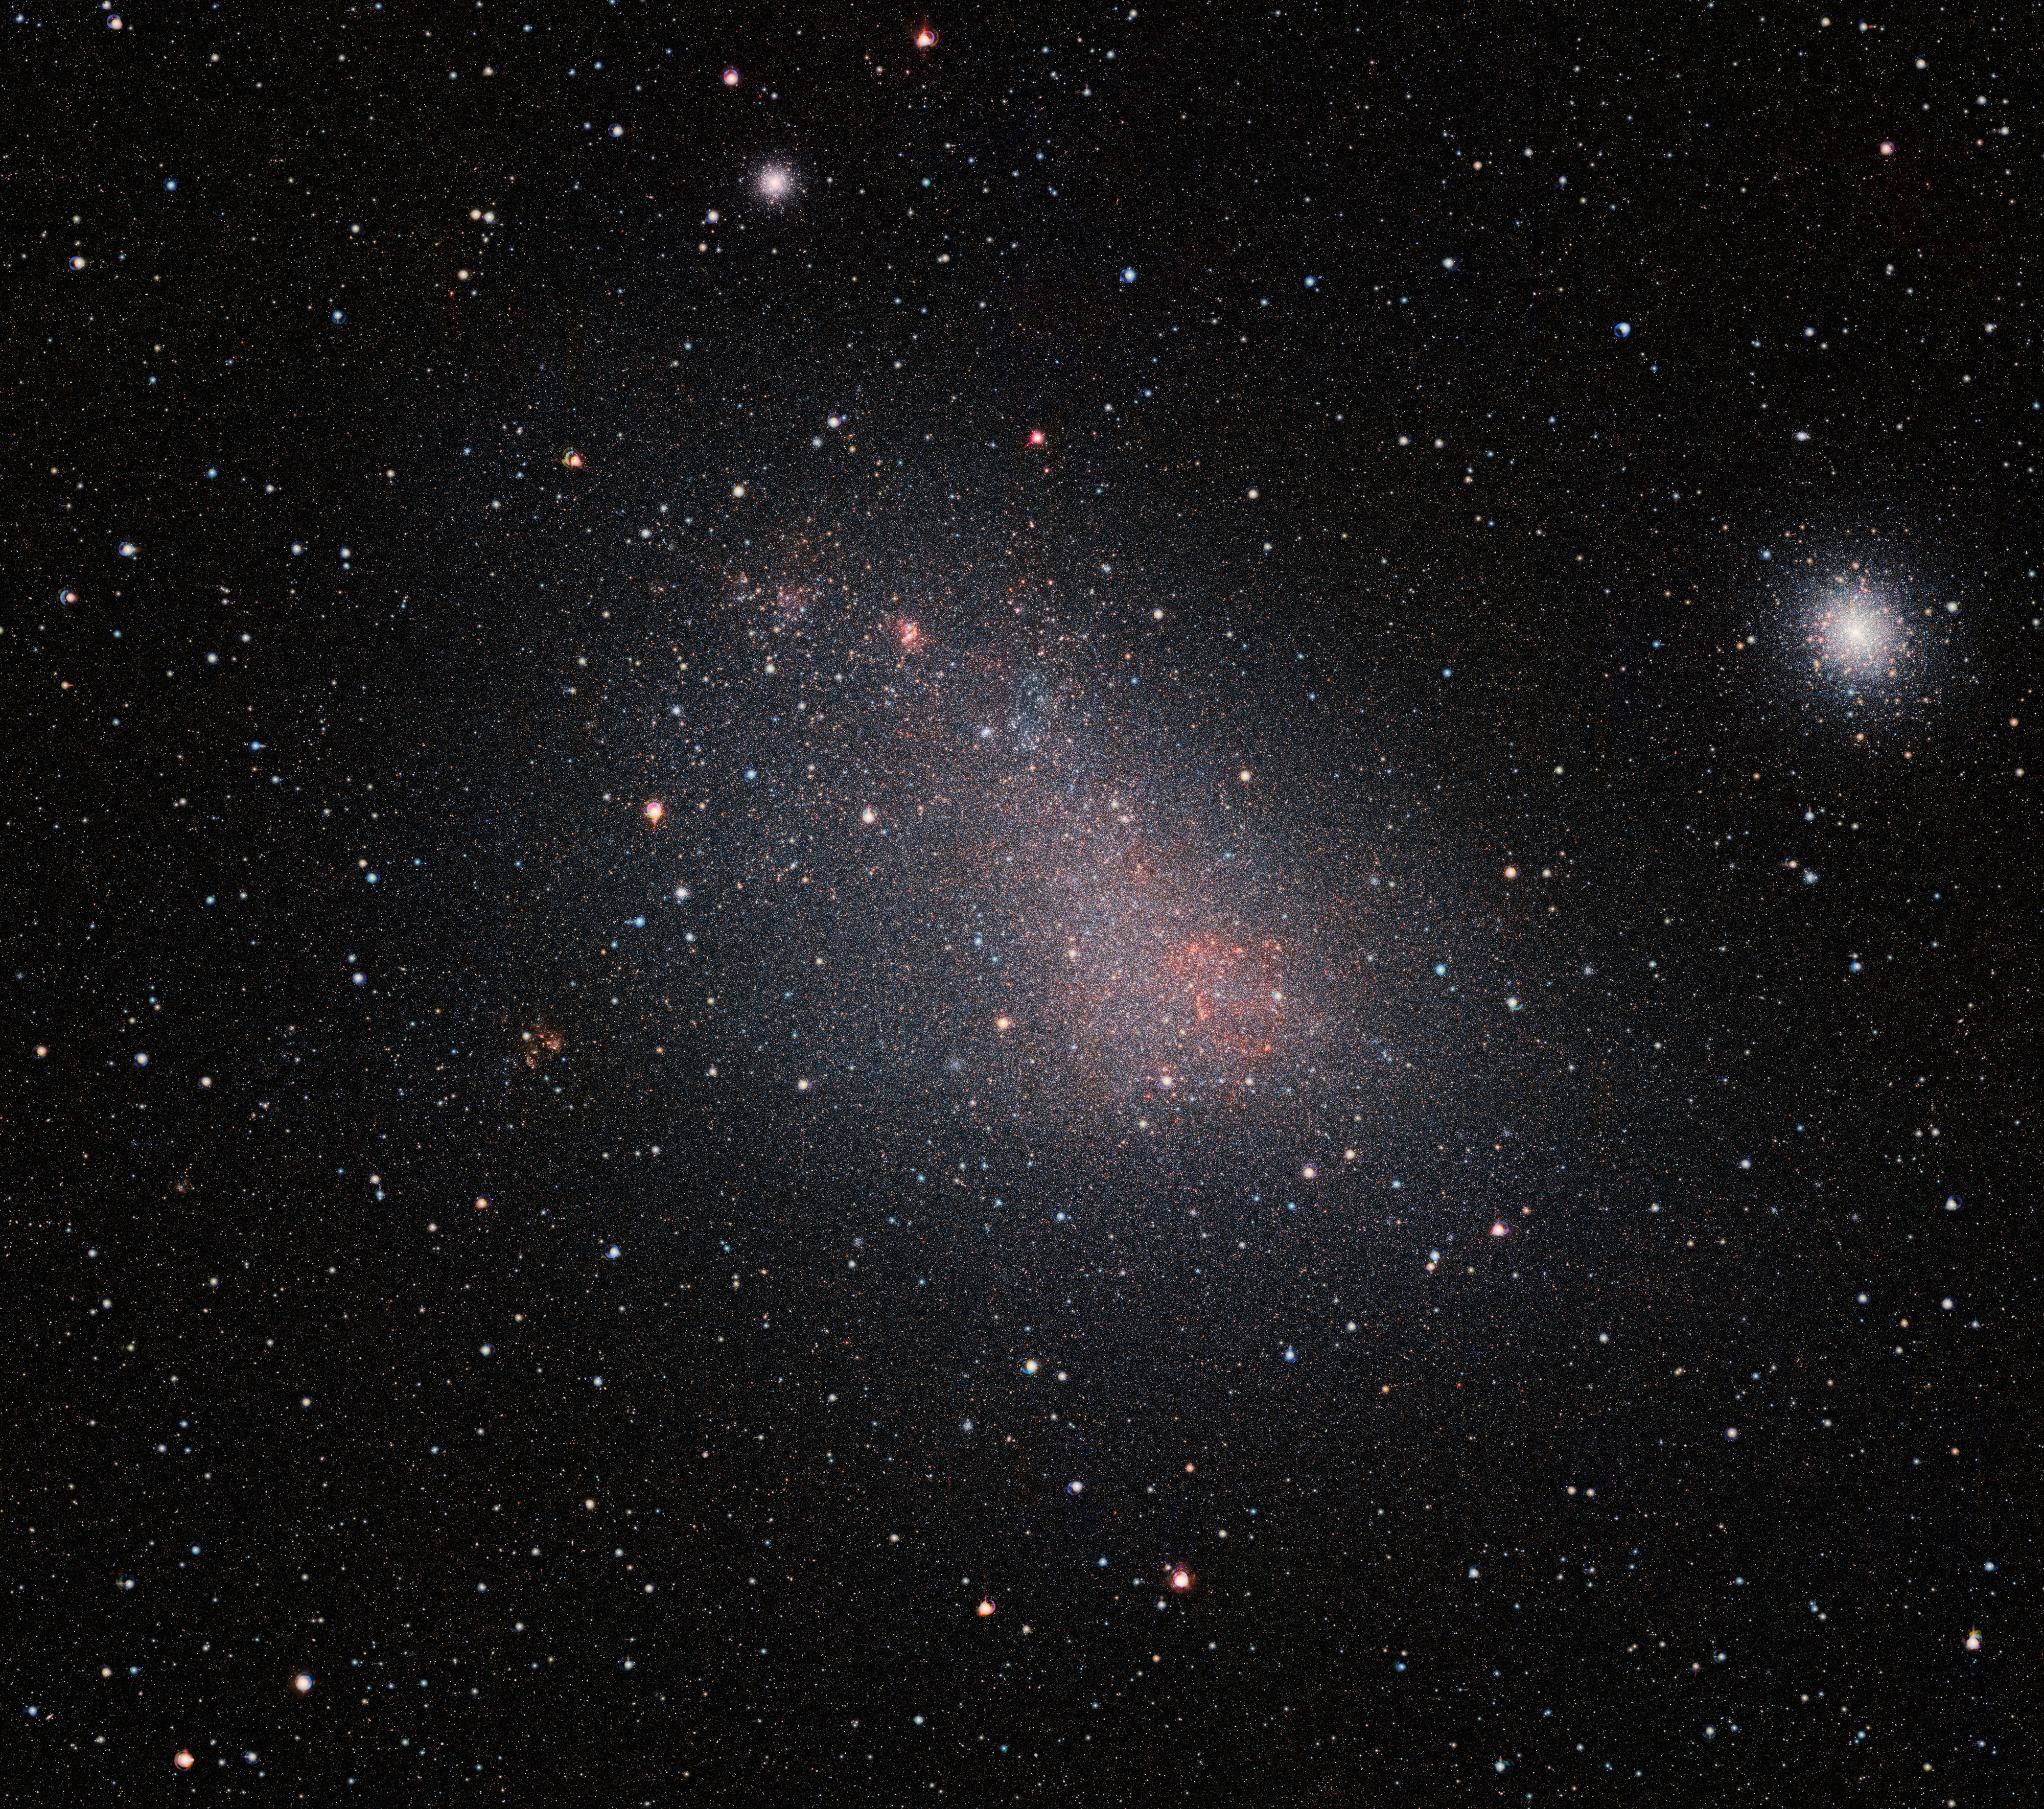

VISTA’s view of the Small Magellanic Cloud

The Small Magellanic Cloud (SMC) galaxy is a striking feature of the southern sky even to the unaided eye. But visible-light telescopes cannot get a really clear view of what is in the galaxy because of obscuring clouds of interstellar dust. VISTA’s infrared capabilities have now allowed astronomers to see the myriad of stars in this neighbouring galaxy much more clearly than ever before. The result is this record-breaking image — the biggest infrared image ever taken of the Small Magellanic Cloud — with the whole frame filled with millions of stars.

As well as the SMC itself this very wide-field image reveals many background galaxies and several star clusters, including the very bright 47 Tucanae globular cluster at the right of the picture.

Credit: ESO/VISTA VMC